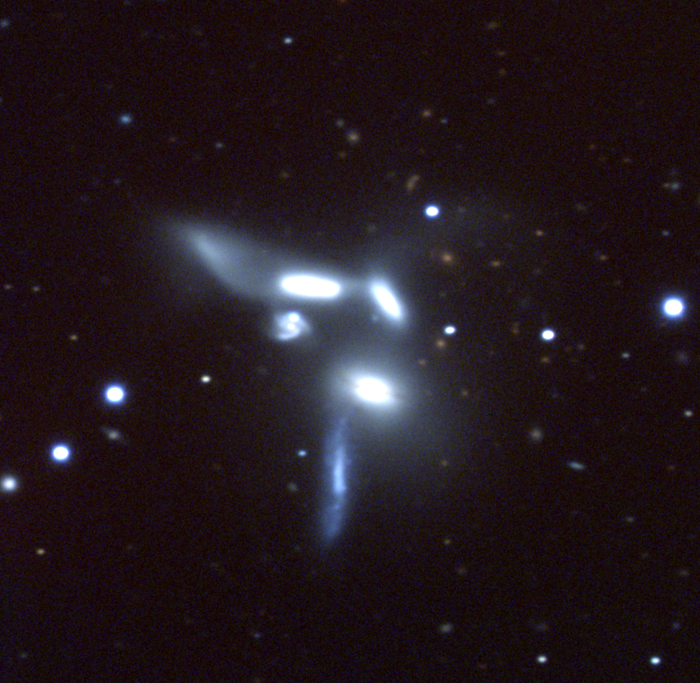

Seyfert's Sextet, NGC 6027

Seyfert's Sextet, a grouping of (as the name implies) six galaxies in the constellation Serpens, is an interesting example of a discordant redshift group. Five of the members show very similar redshifts, from 4000 to 4500 km/s, while the fifth is measured at nearly 20000 km/s. Conventional wisdom argues that this is a chance projection of a distant background galaxy: some would have otherwise and require a complete rethink of modern cosmology and the introduction of completely new physics.The components are identified in this picture, showing their designation in the Third Reference Catalogue of Bright Galaxies (RC3) in upper case, the different labels used by Seyfert himself, and the redshift in kilometers per second (from the RC3, as being the most accurate). Note that different authors seem to like to relabel the components (e.g. Hickson also uses a to e, but applies them to different parts of the system).

This picture was taken at the Kitt Peak National Observatory's 2.1-meter telescope in July of 1998, as part of the KPNO Research Experiences for Undergraduates program, sponsored by the National Science Foundation. North is up, east is to the left.

Credit: REU program, N.A.Sharp/NOIRLab/NSF/AURA